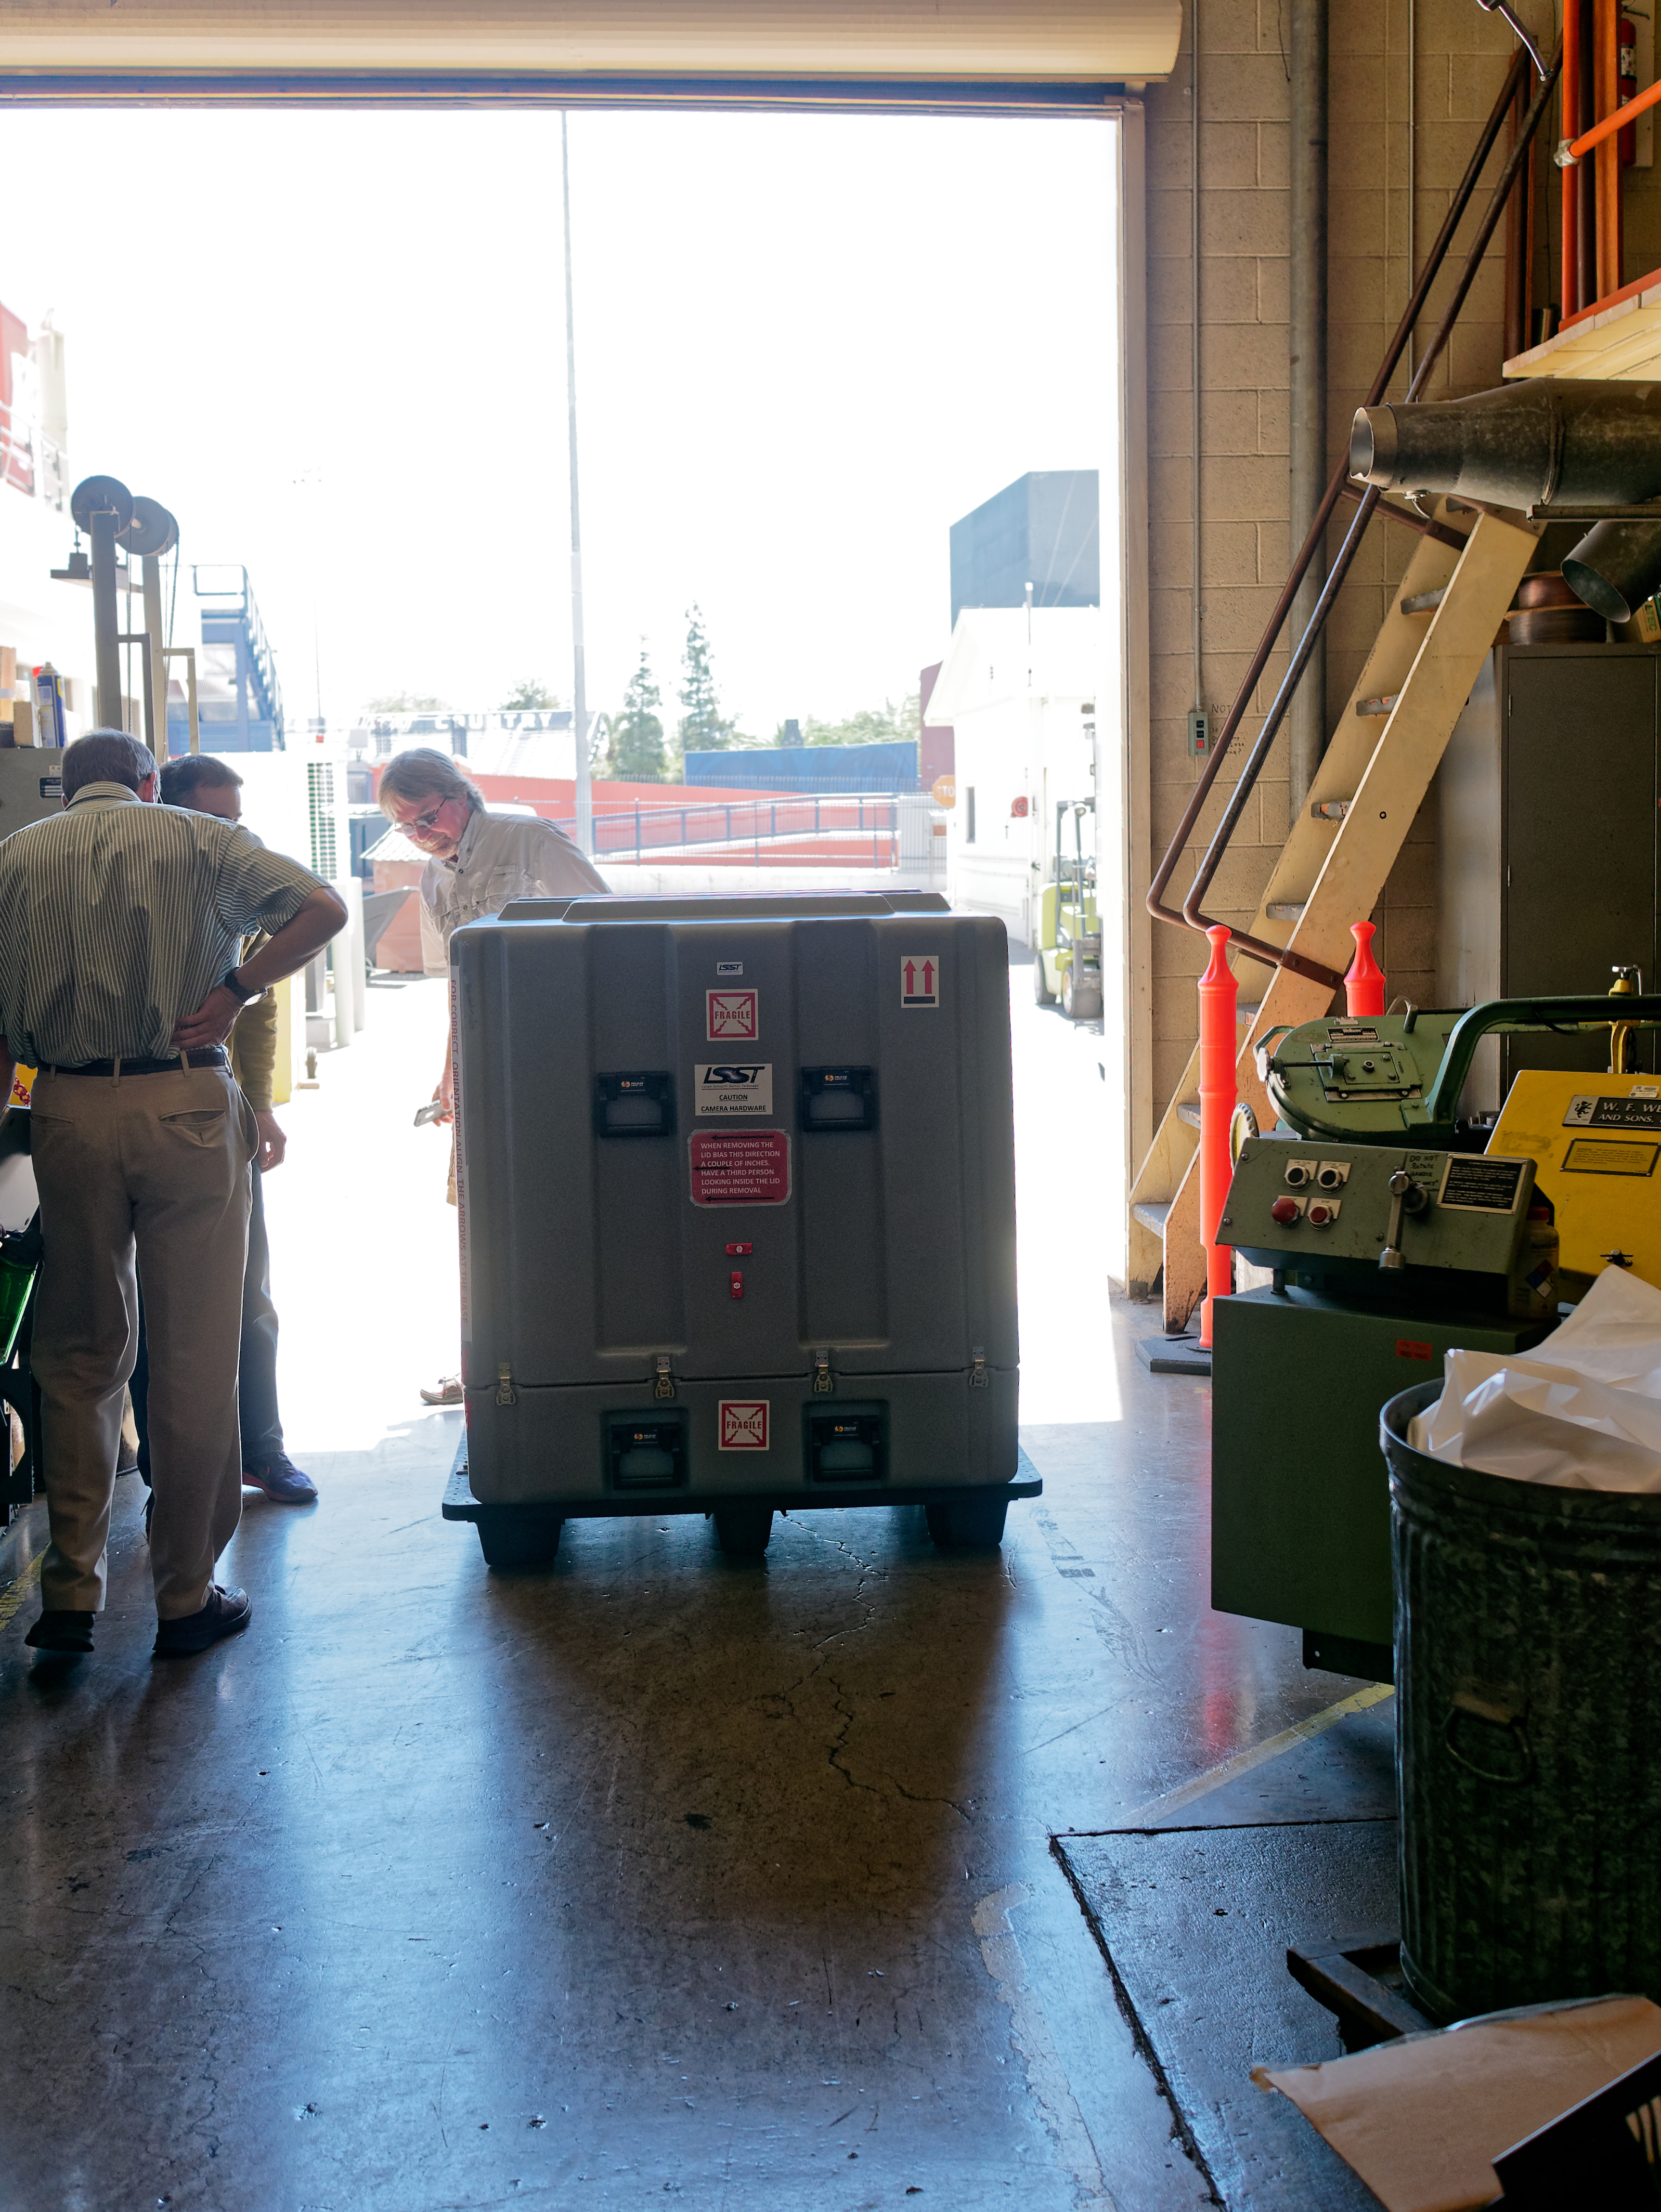

ComCam Arrives in Tucson

The LSST Commissioning Camera (ComCam) arrived at the LSST Project Office in Tucson on June 20th, after being shipped from SLAC National Accelerator Laboratory, where it was constructed. ComCam is a small version of the full LSST Camera that will be used for testing and integration of the LSST camera, telescope, site infrastructure, and data management systems. In Tucson, ComCam will receive additional components and undergo testing before being shipped to Chile later this year.

Credit: Rubin Observatory/NSF/AURA